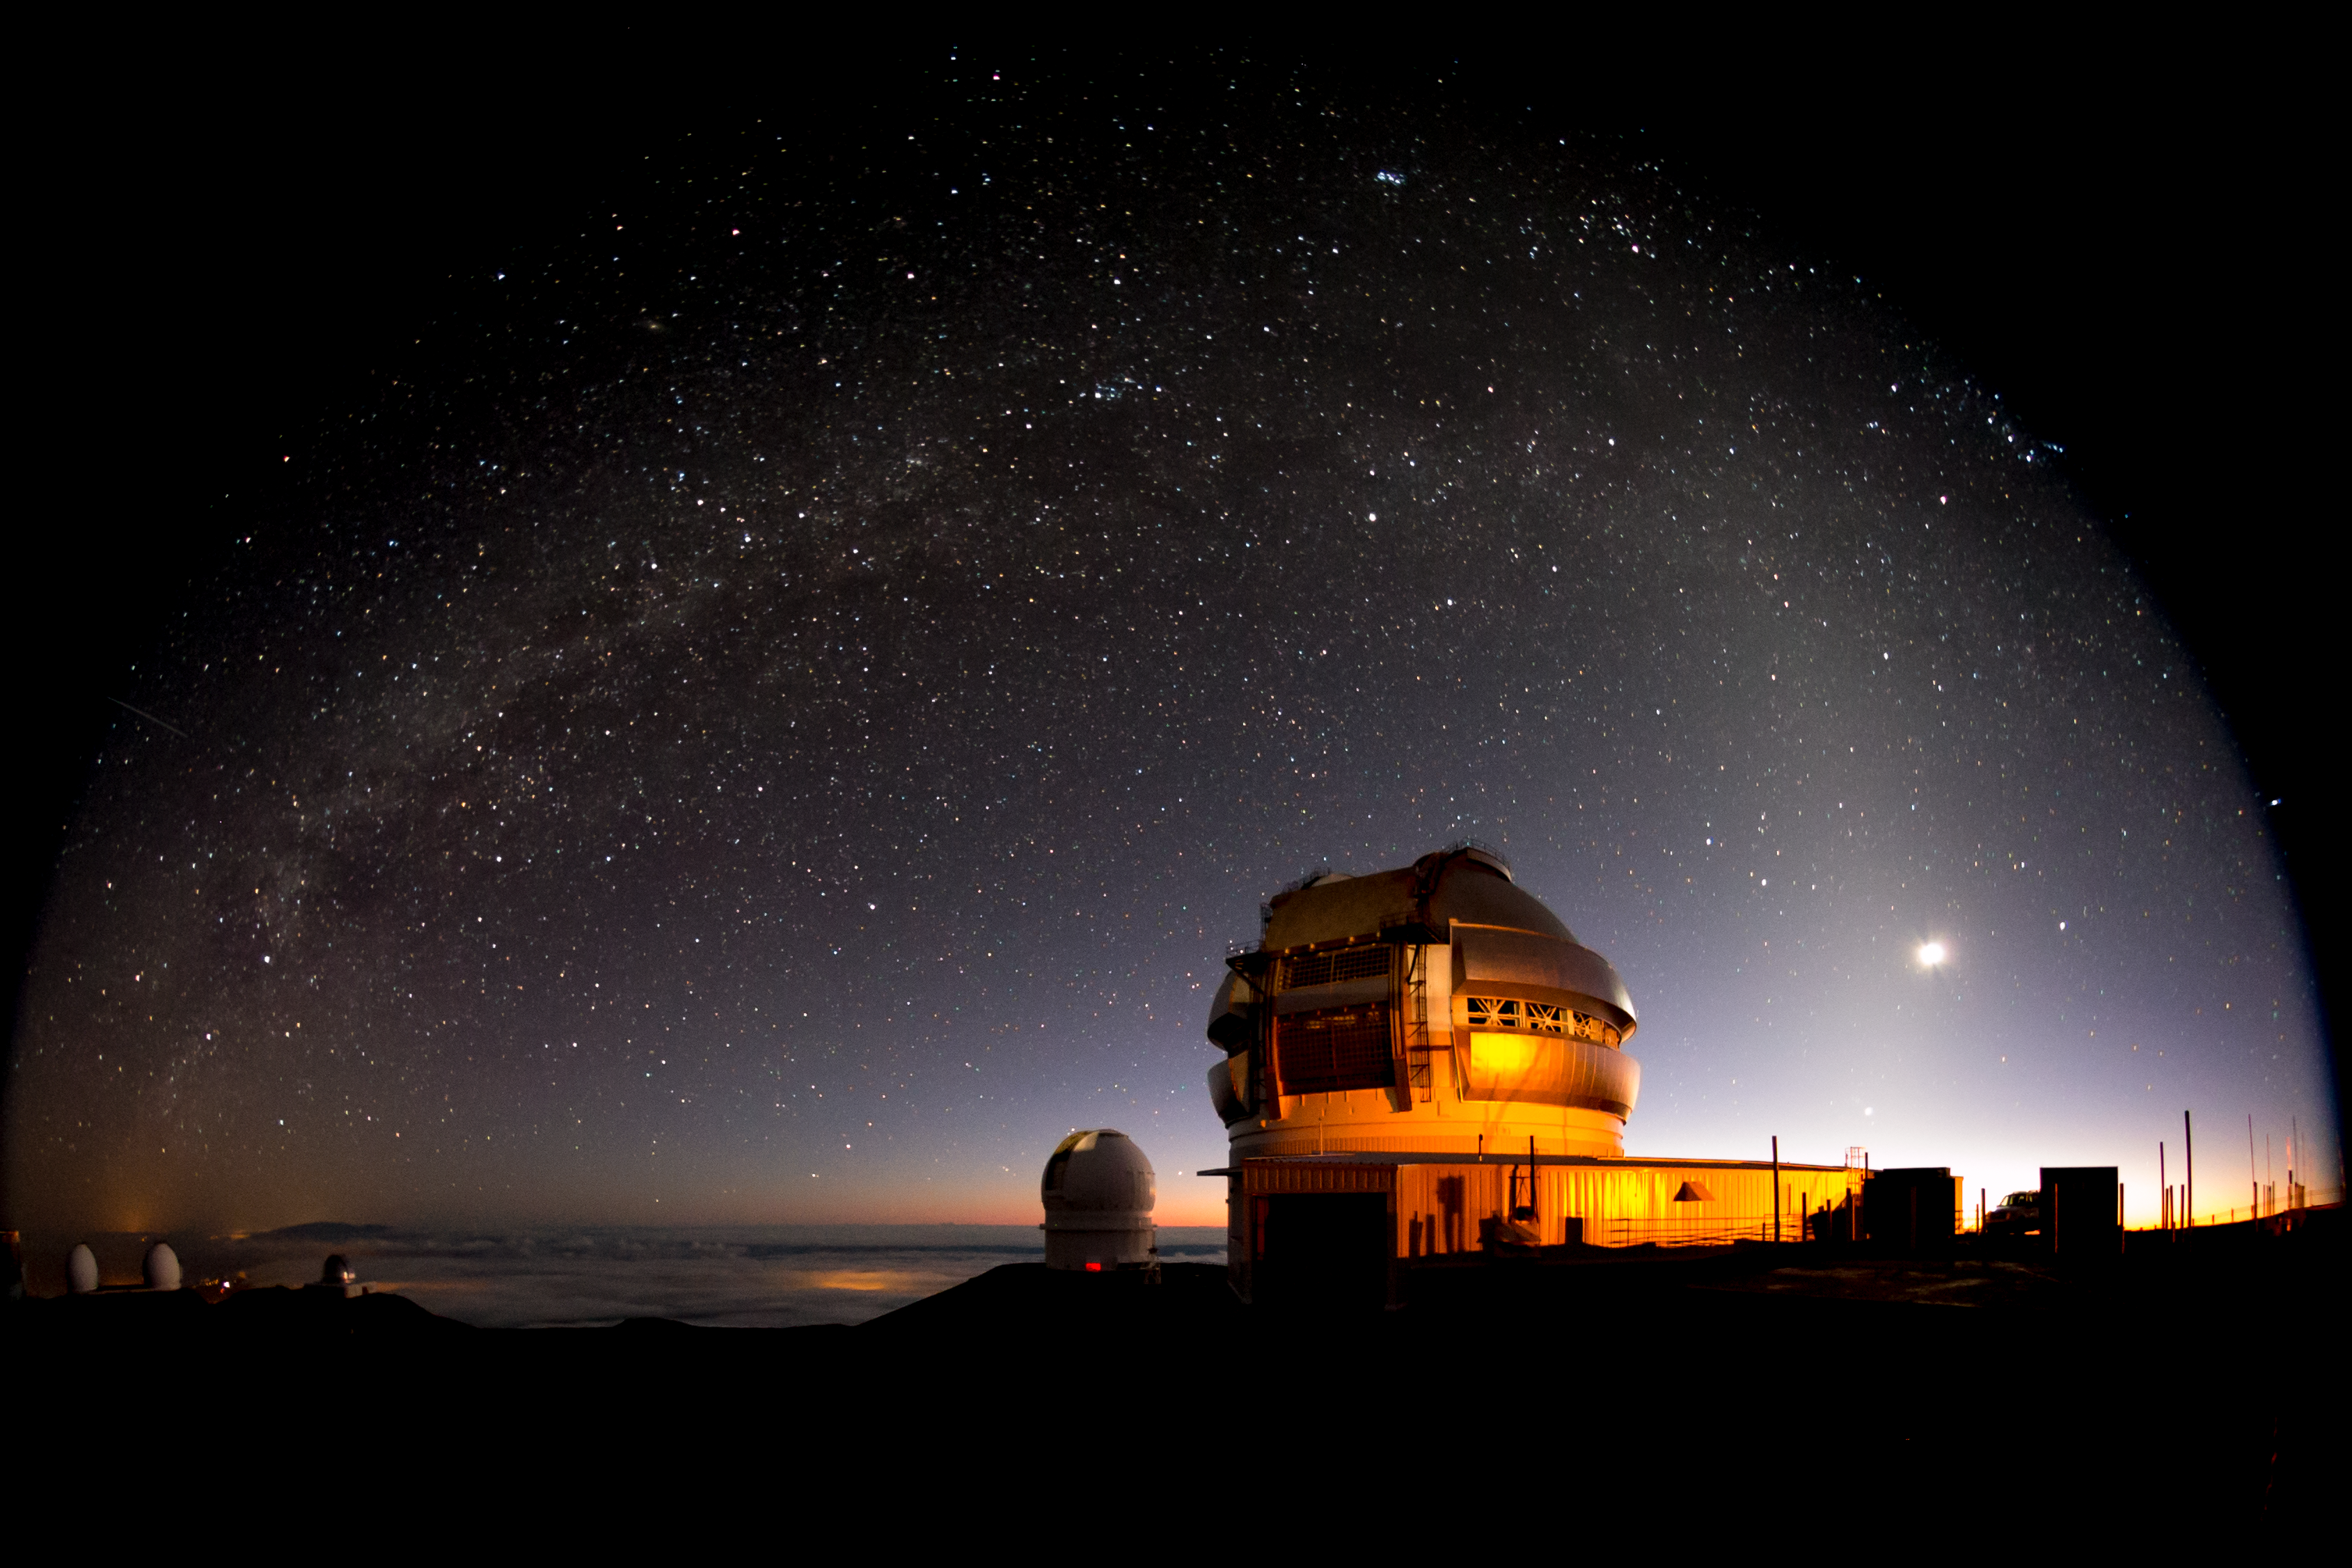

Gemini North Under a Milky Bow

This remarkable photograph shows the Gemini North and Canada-France-Hawai‘i Telescope domes in the pre-dawn twilight. The image, taken during the COLOSSOS Large and Long program program studying the colors of of Solar System objects, shows the Milky Way arching over the domes like a snow-laden trestle. The crescent Moon (the bright object at right) is being caressed by the delicate band of zodiacal light — a belt of dust in the plane of the inner Solar System illuminated by the Sun. Skywatchers can see the zodiacal light only from the darkest sites in the world, attesting to the remarkable clarity of the night sky over Maunakea, where Gemini North is located. If you look carefully, you can see the zodiacal light overlapping the Milky Way and extending ever so delicately above and beyond it. The Milky Way itself carries on to the right of the zodiacal light where it arcs down into the early morning twilight. Gemini North is part of the international community of observatories built to take advantage of the superb atmospheric conditions on this long dormant volcano which rises more than 4,200 meters into the dry, stable air of the North Pacific. The Gemini Observatory’s Hilo Base Facility (HBF) is located in Hilo, Hawai‘i, at the University of Hawai‘i at Hilo’s University Park.

Credit: International Gemini Observatory/AURA/Joy Pollard